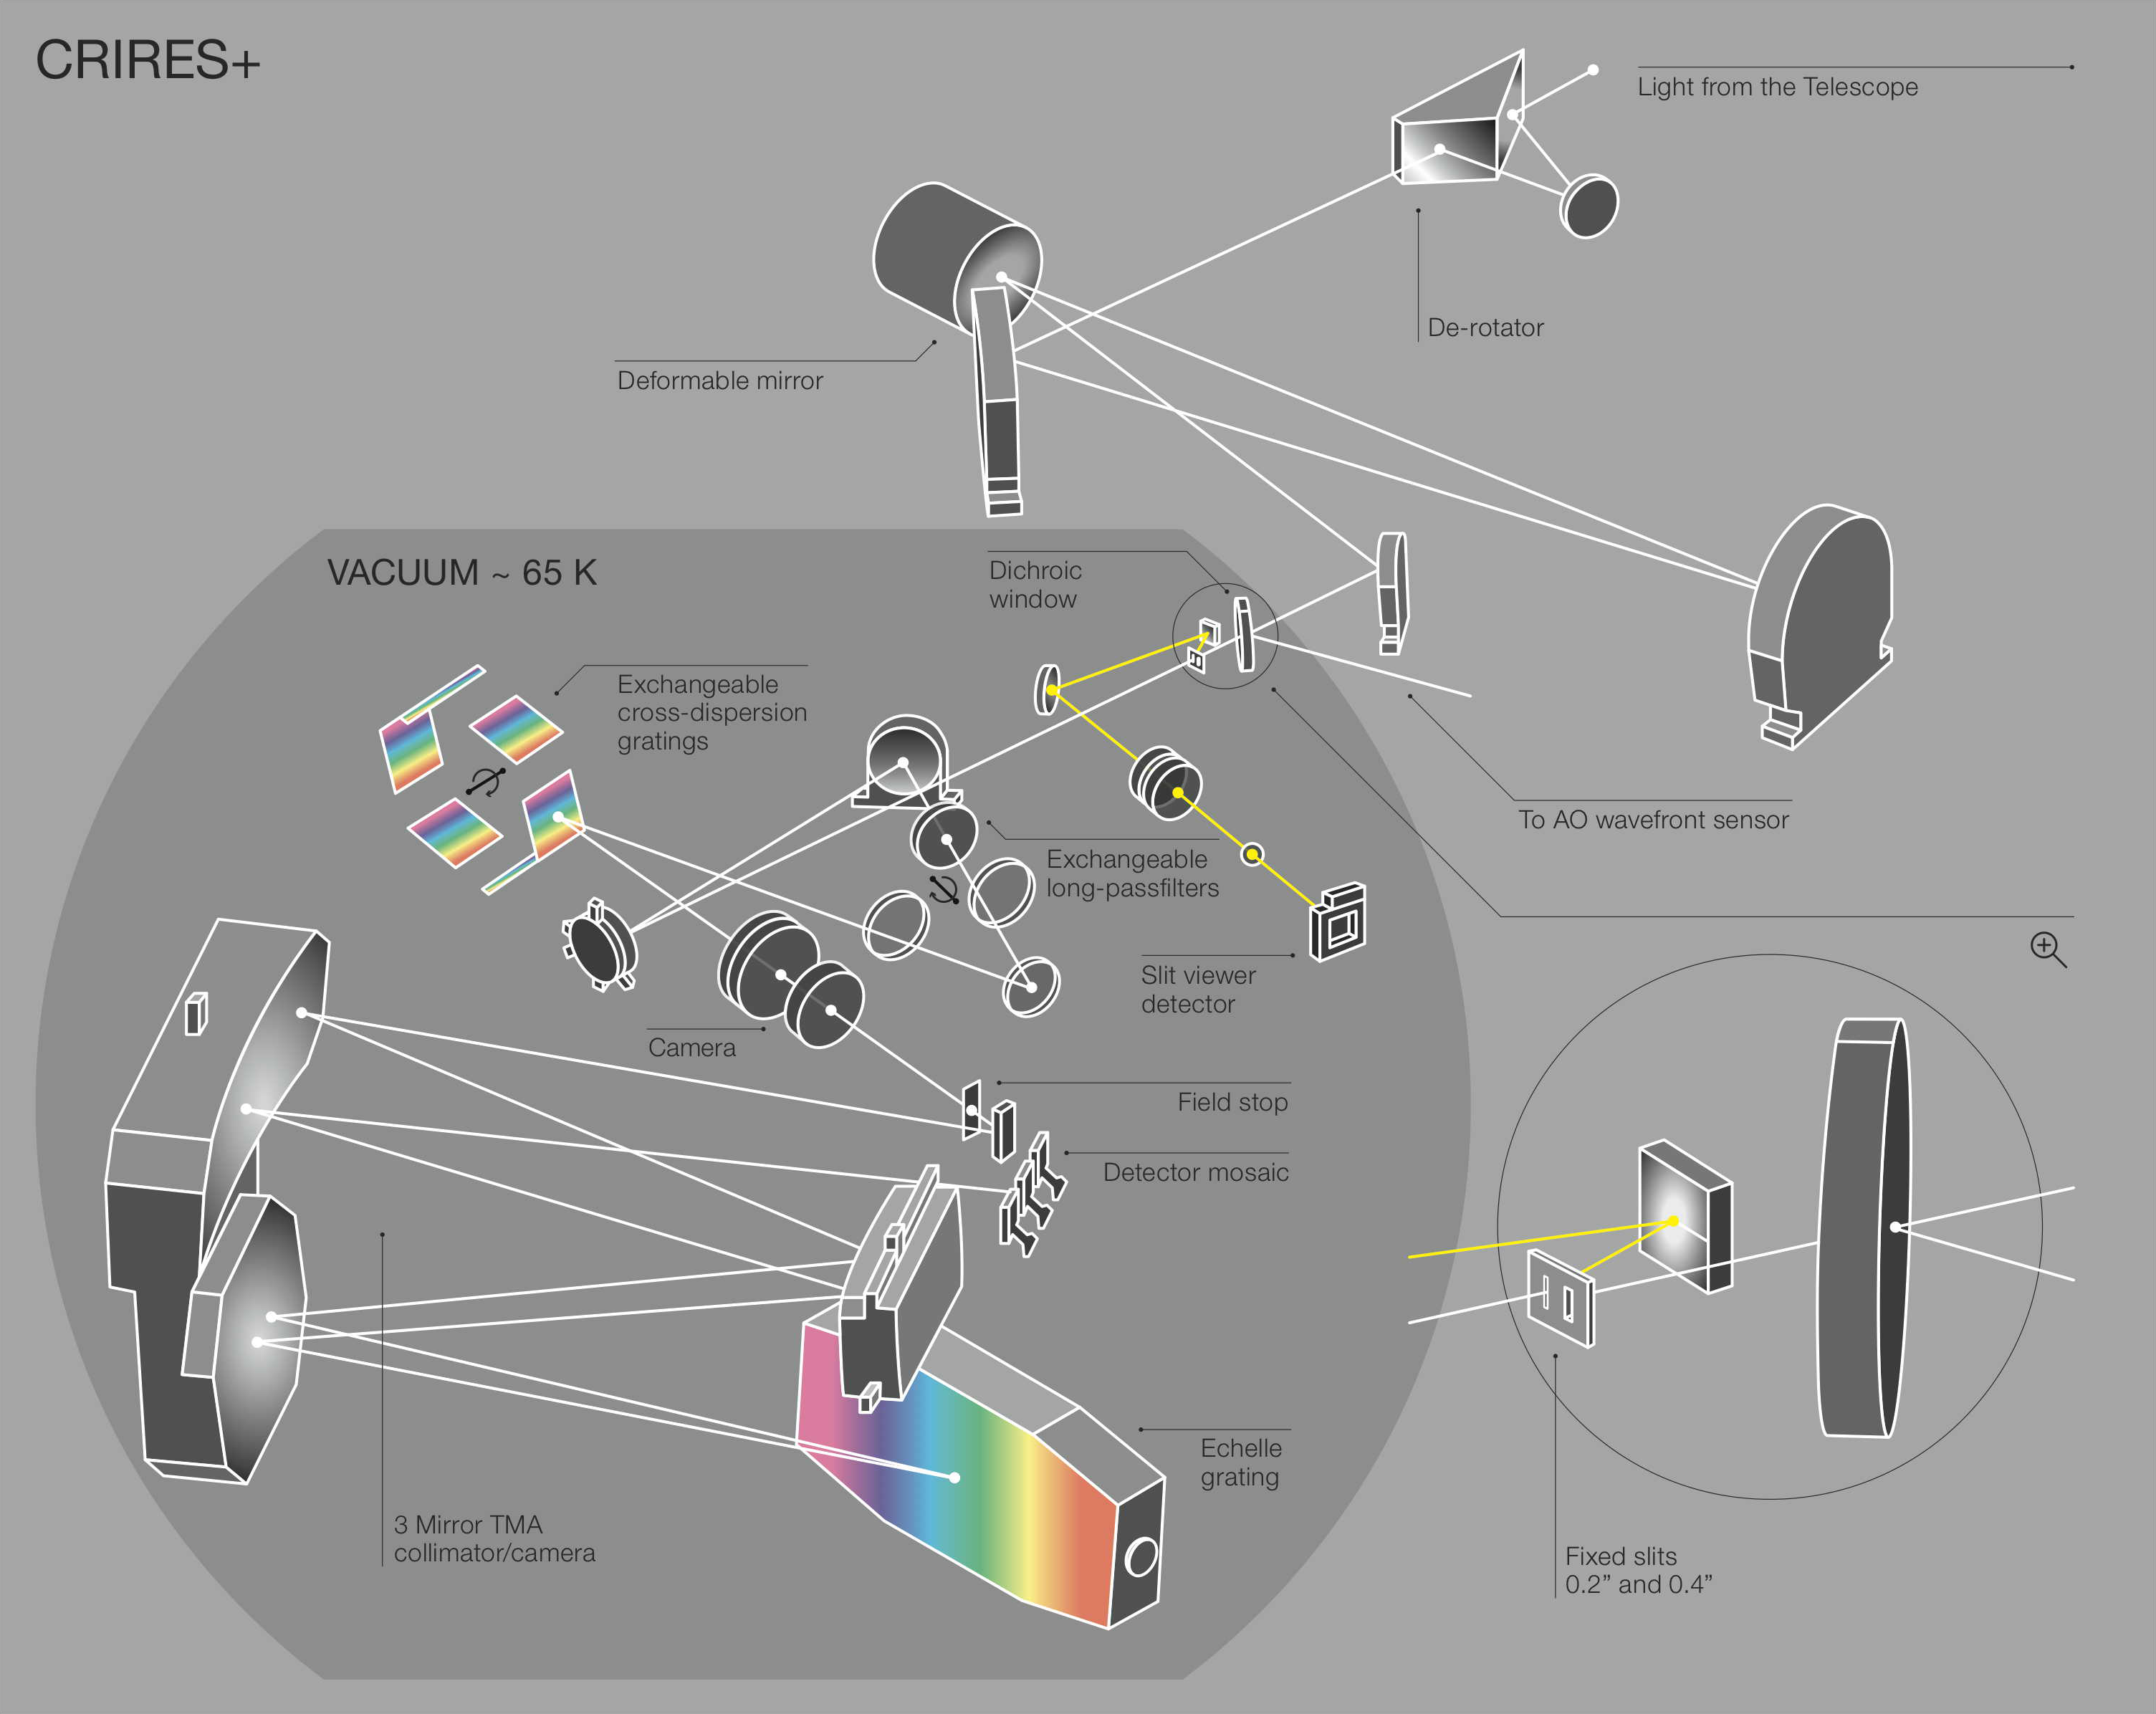

Optical design of the new cross- dispersion pre-optics for CRIRES+

Optical design of the new cross- dispersion pre-optics for CRIRES+.

Credit: ESO